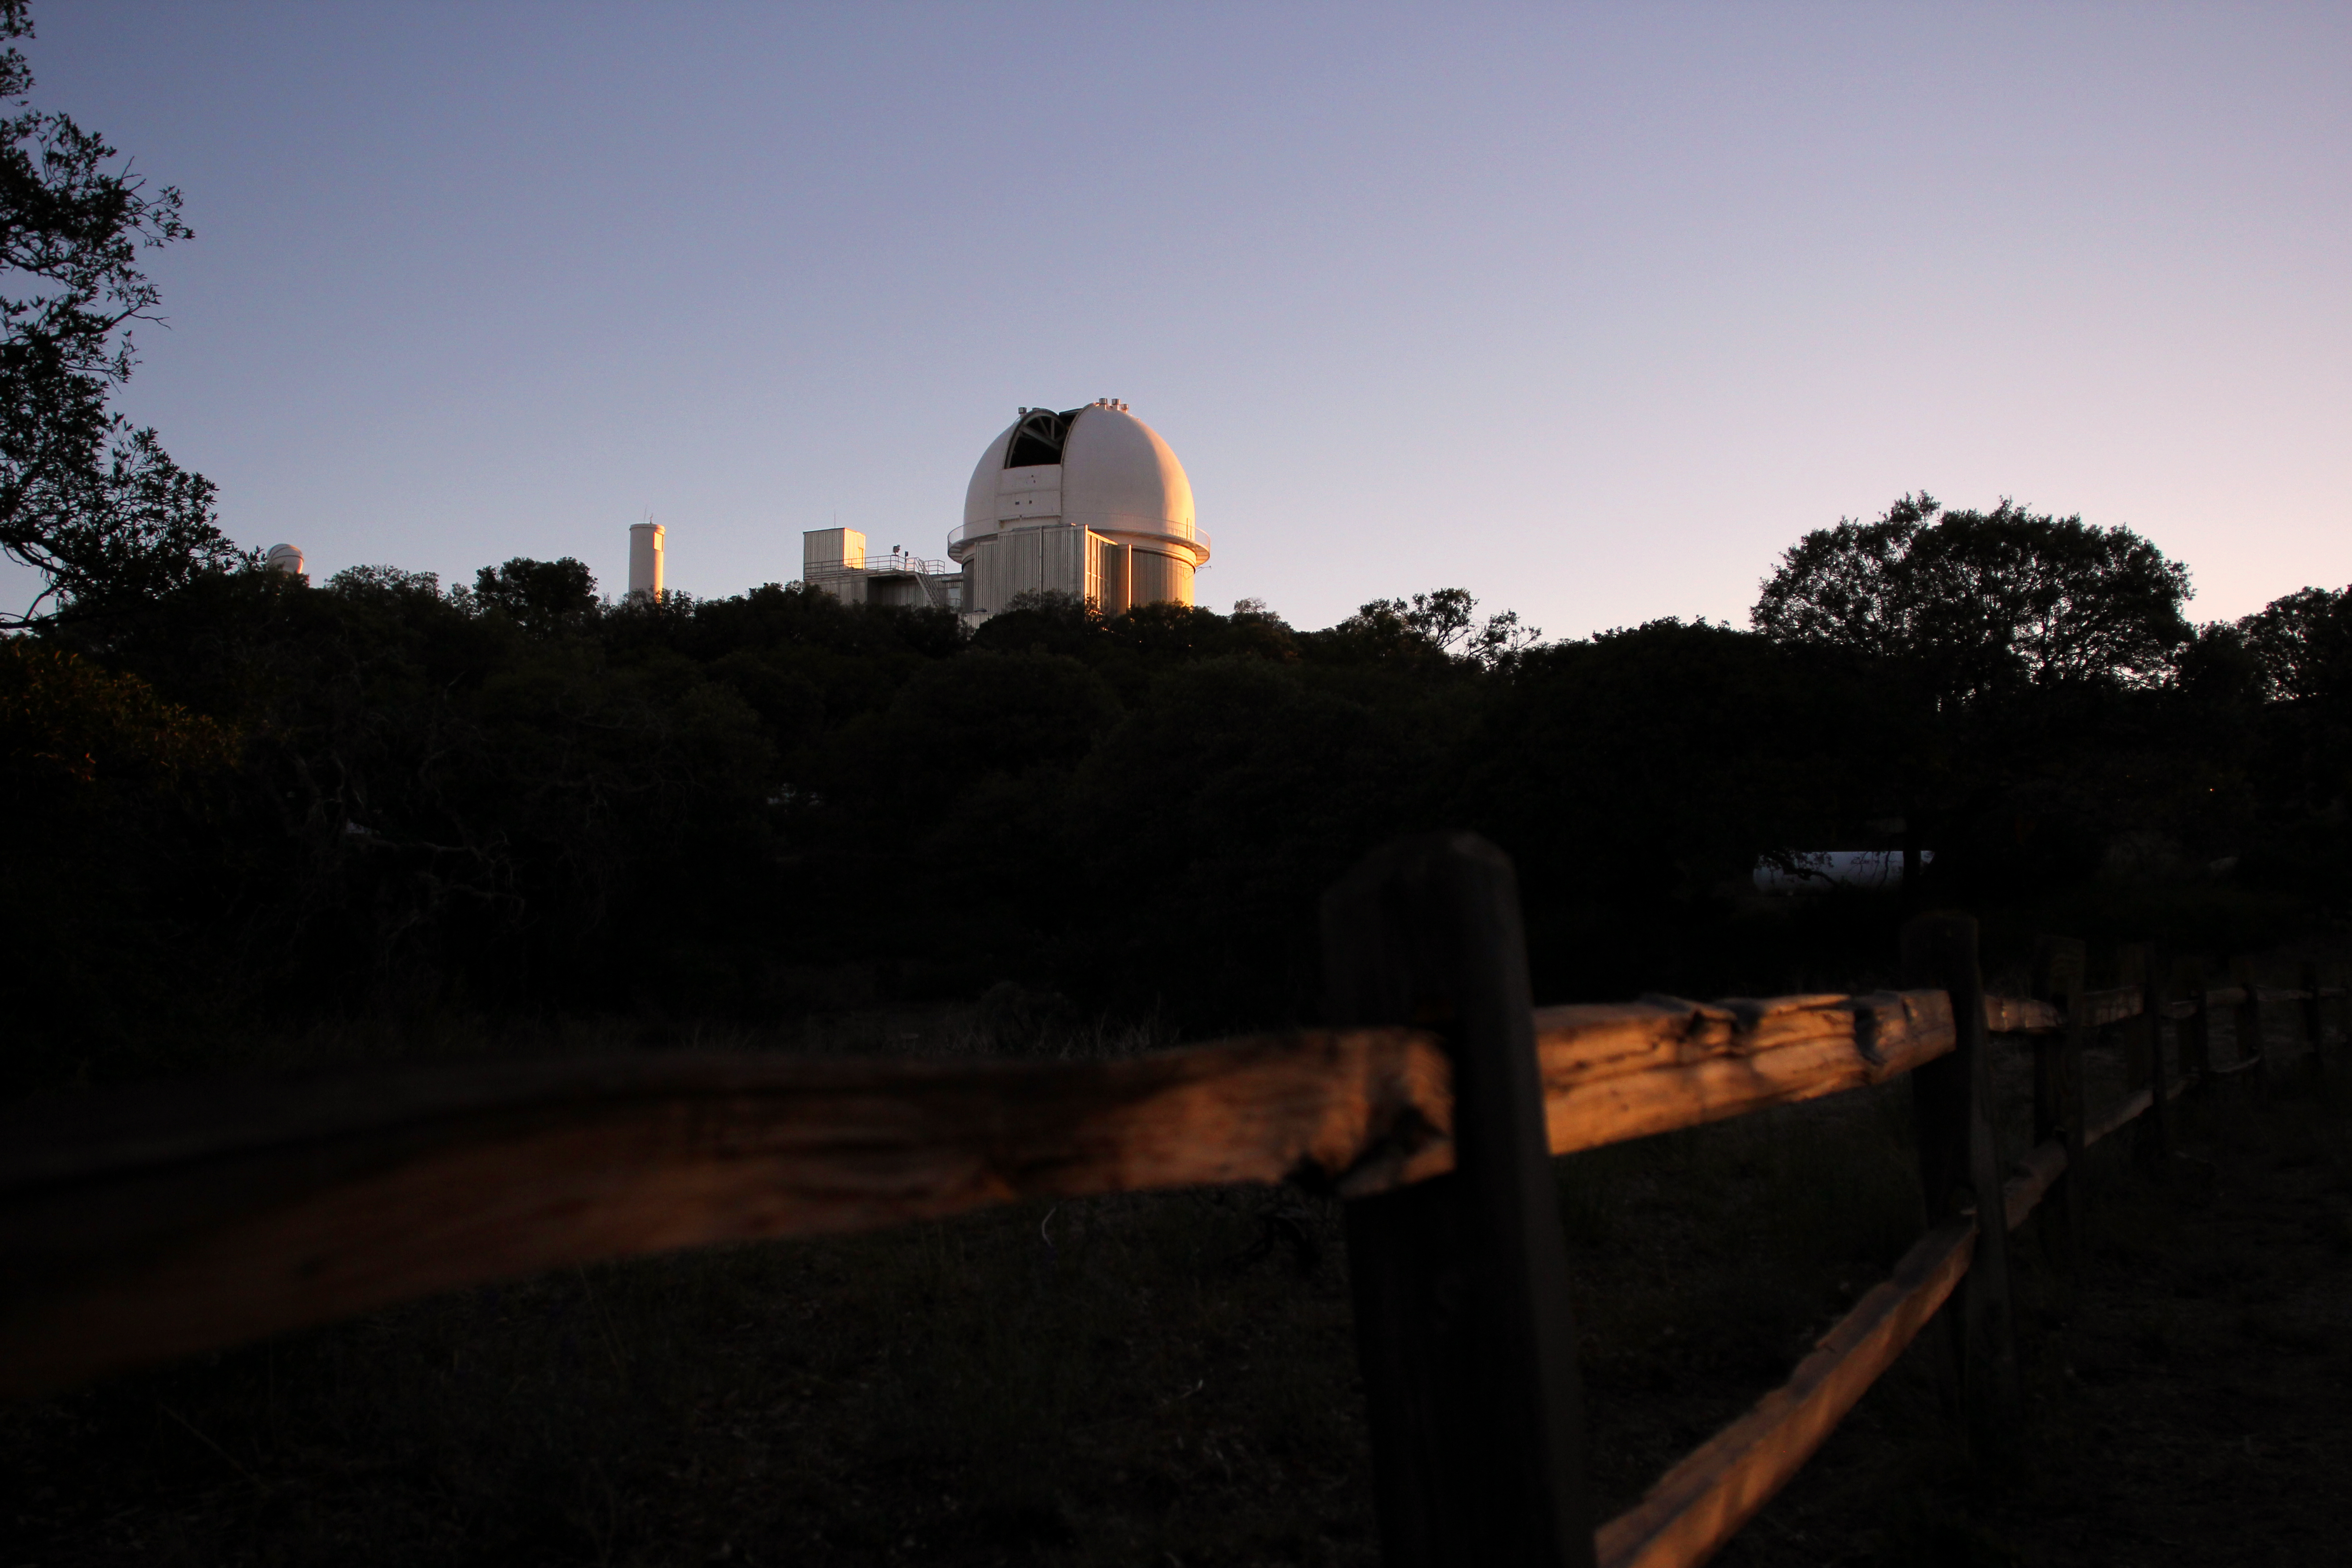

Sunset over the 2.1-m Telescope

Sunset at the NOAO 2.1-meter telescope on Kitt Peak National Observatory.

Credit: P. Marenfeld & NOIRLab/NSF/AURA/